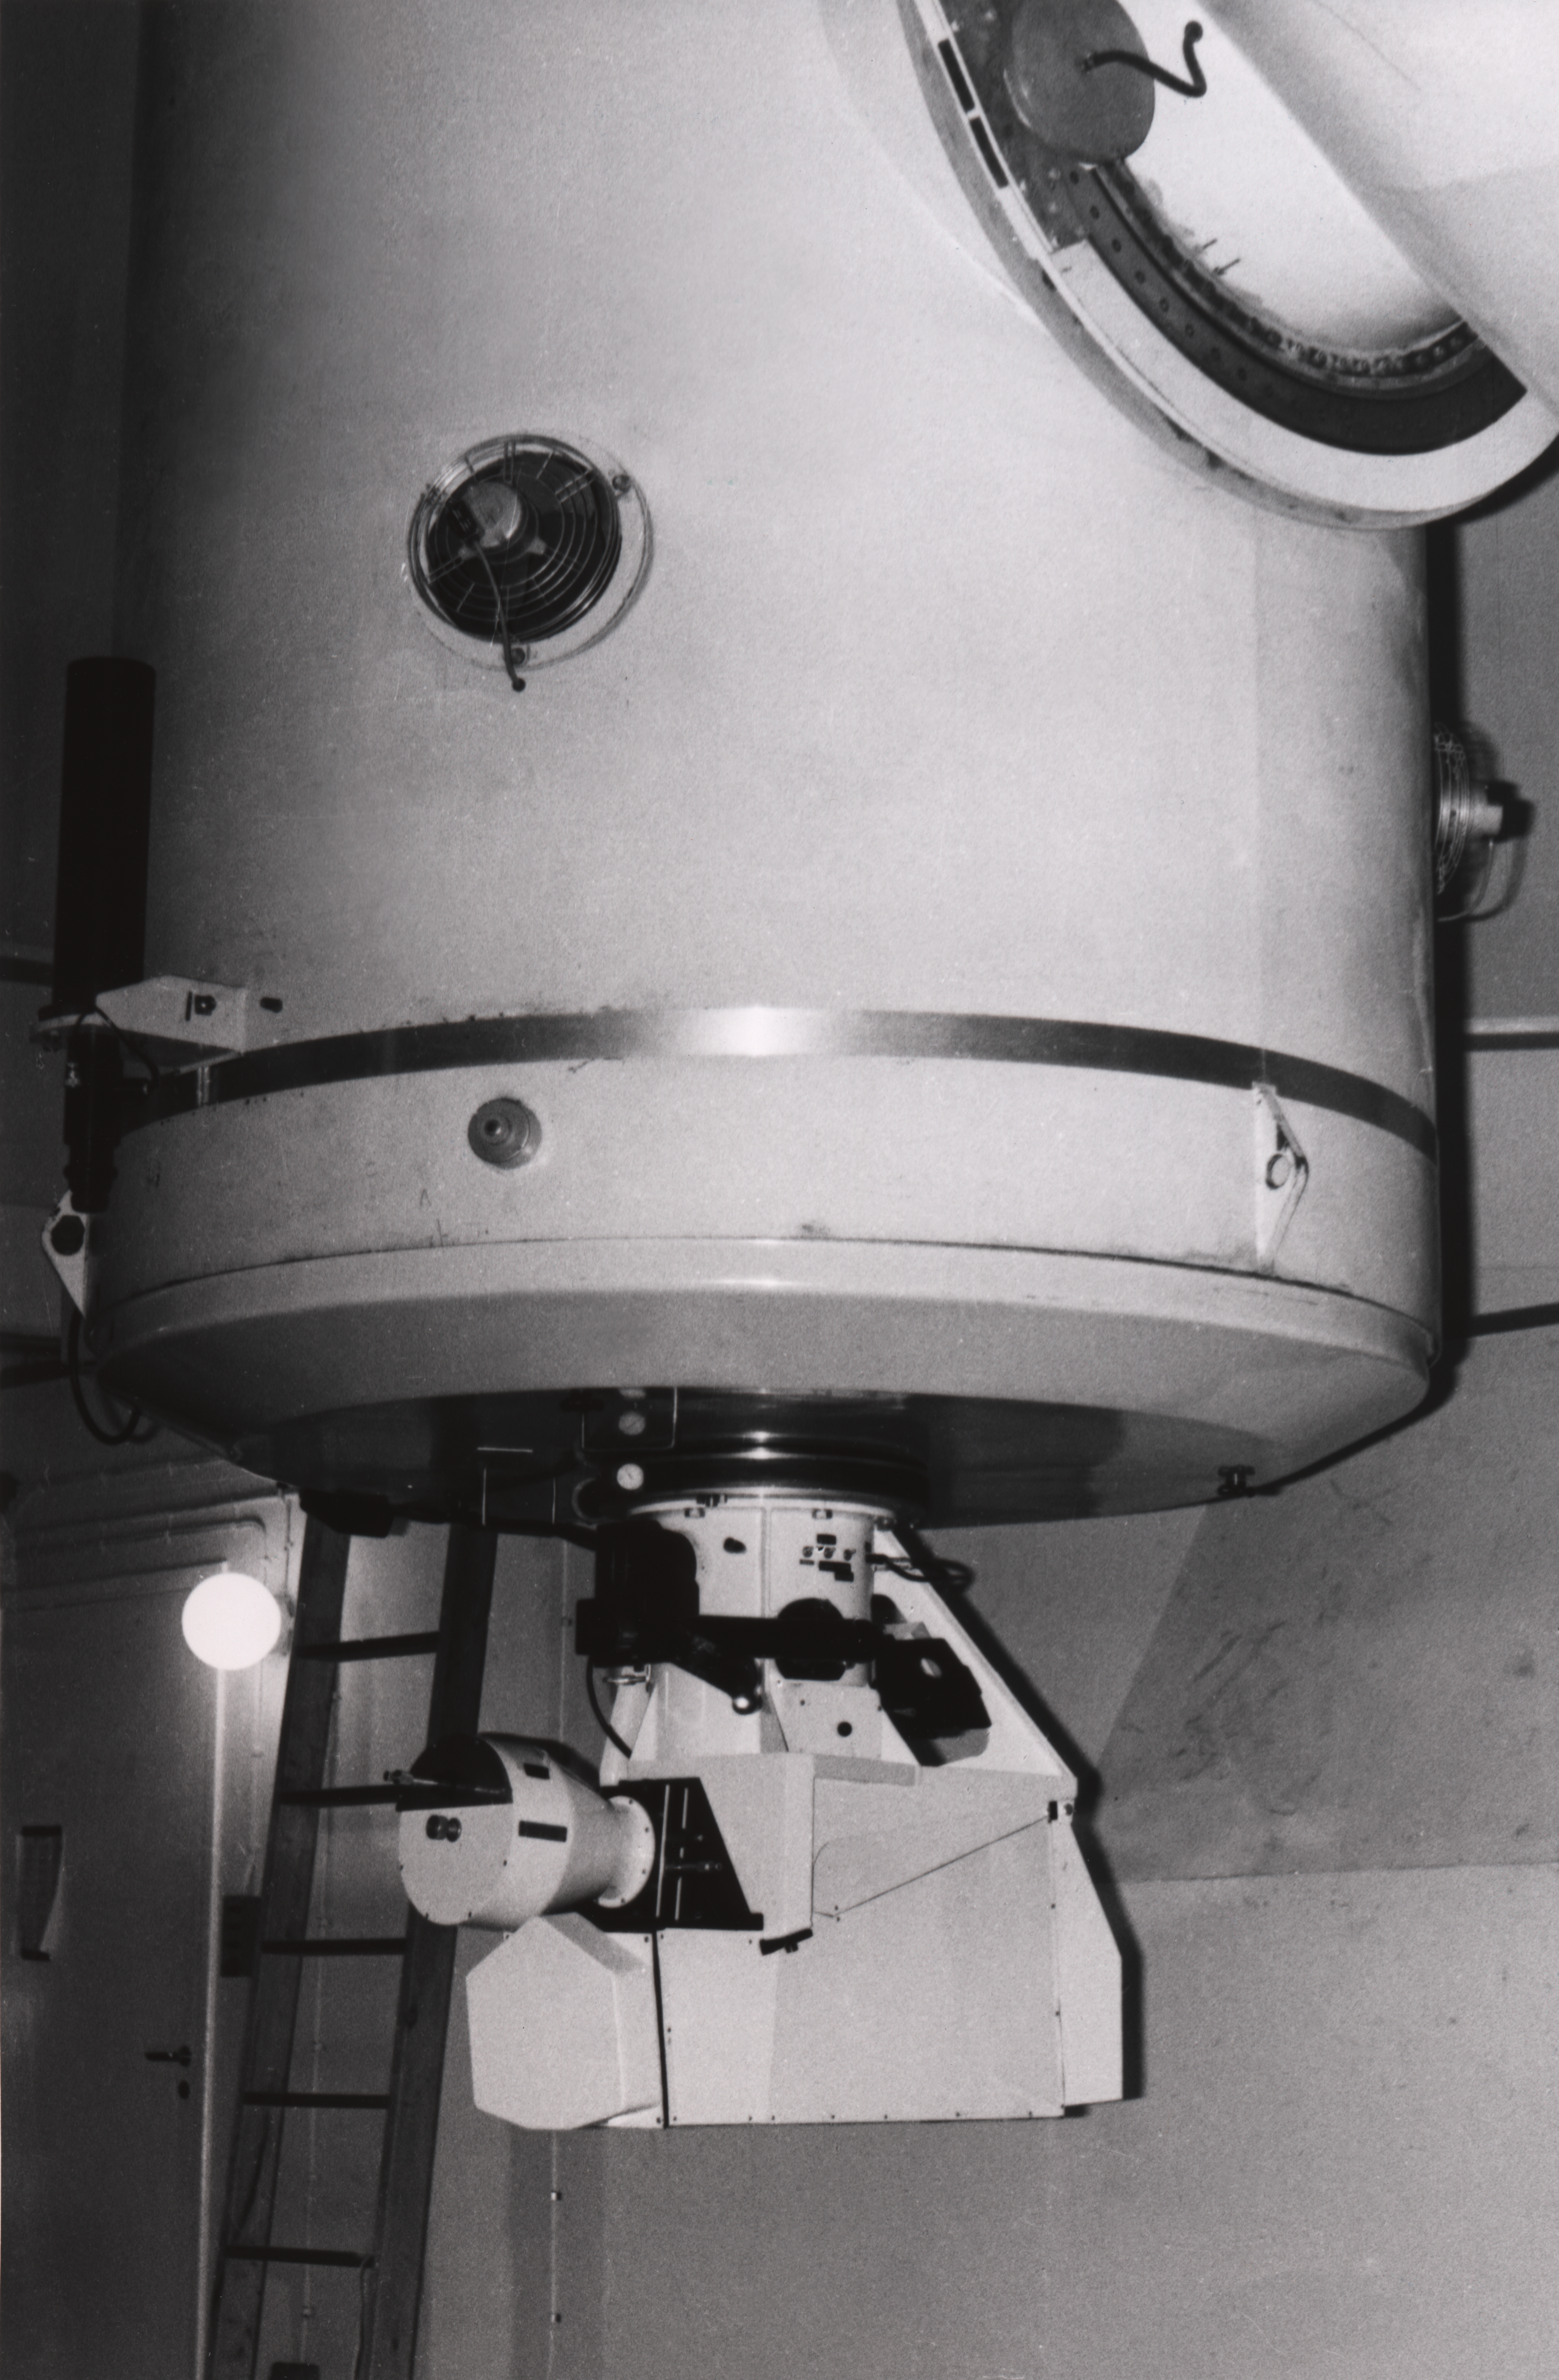

The Chilicass instrument

the Chilicass instrument at the 1.5-m Spectroscopic telescope, 1968

Credit: ESO/E. Maurice